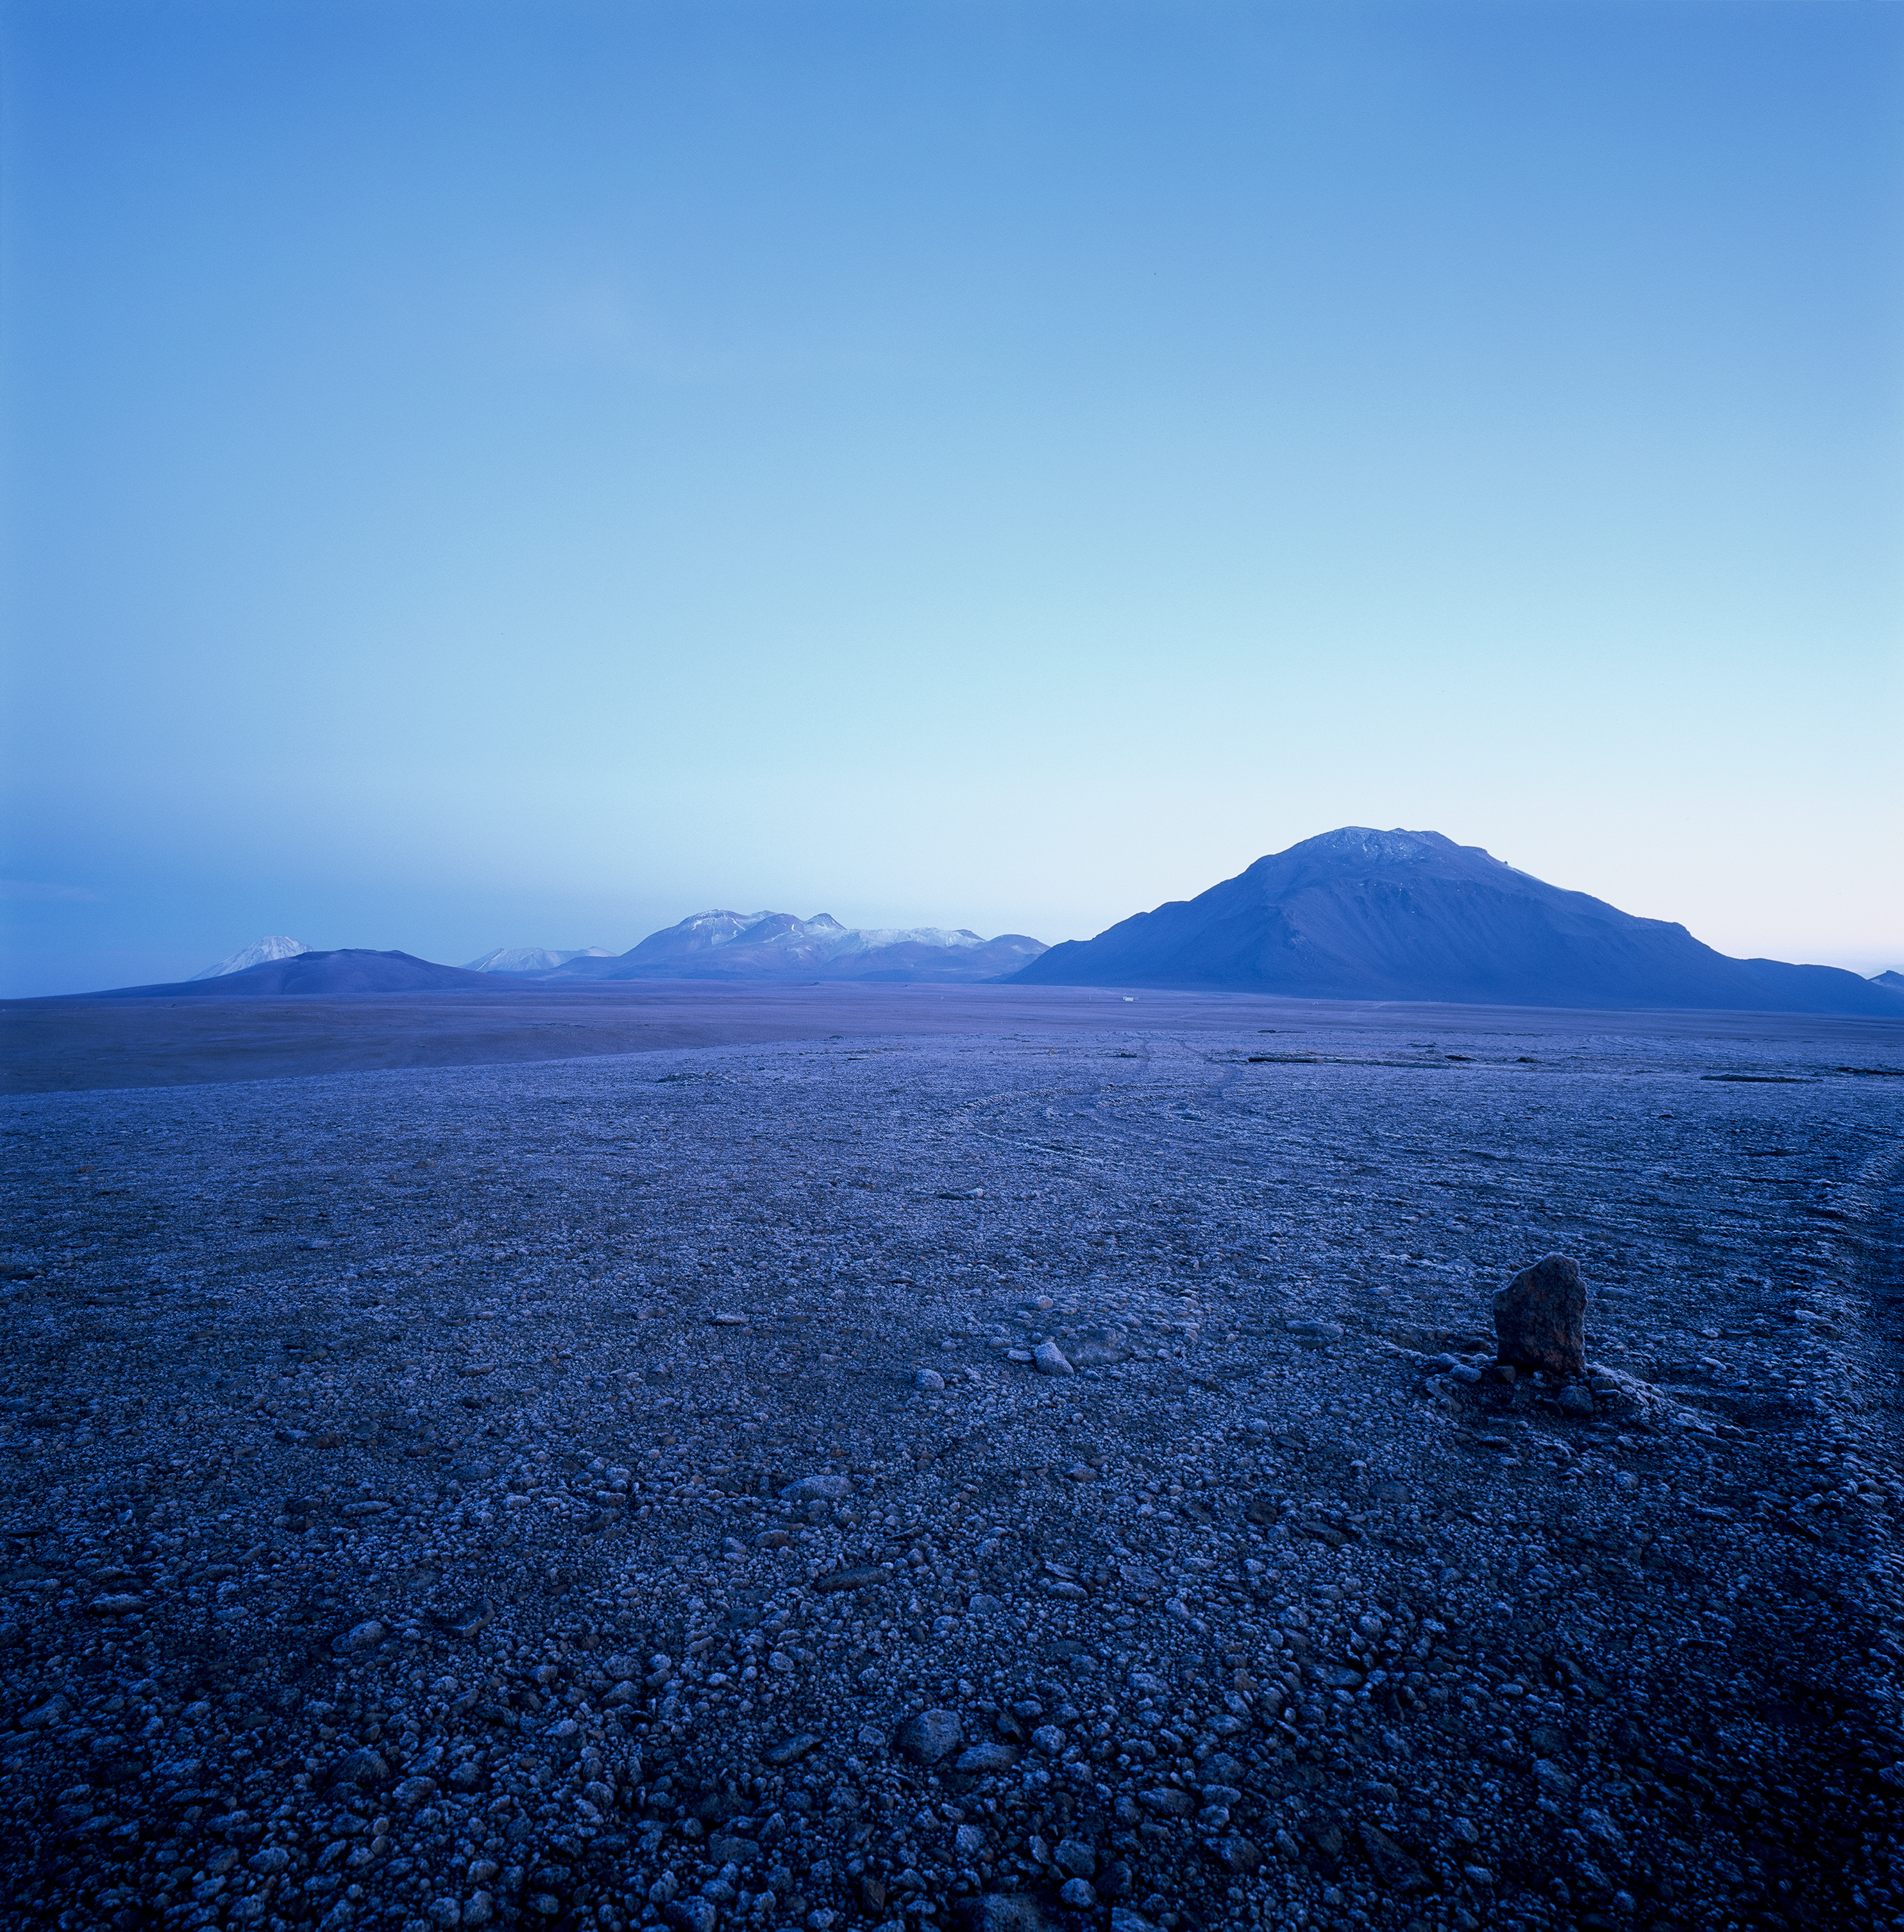

Chajnantor early morning

Chajnantor at early Morning before sunrise. The ground is covered with a thin crust of ice. Image taken in March 2002.

Credit: ESO/H.H.Heyer